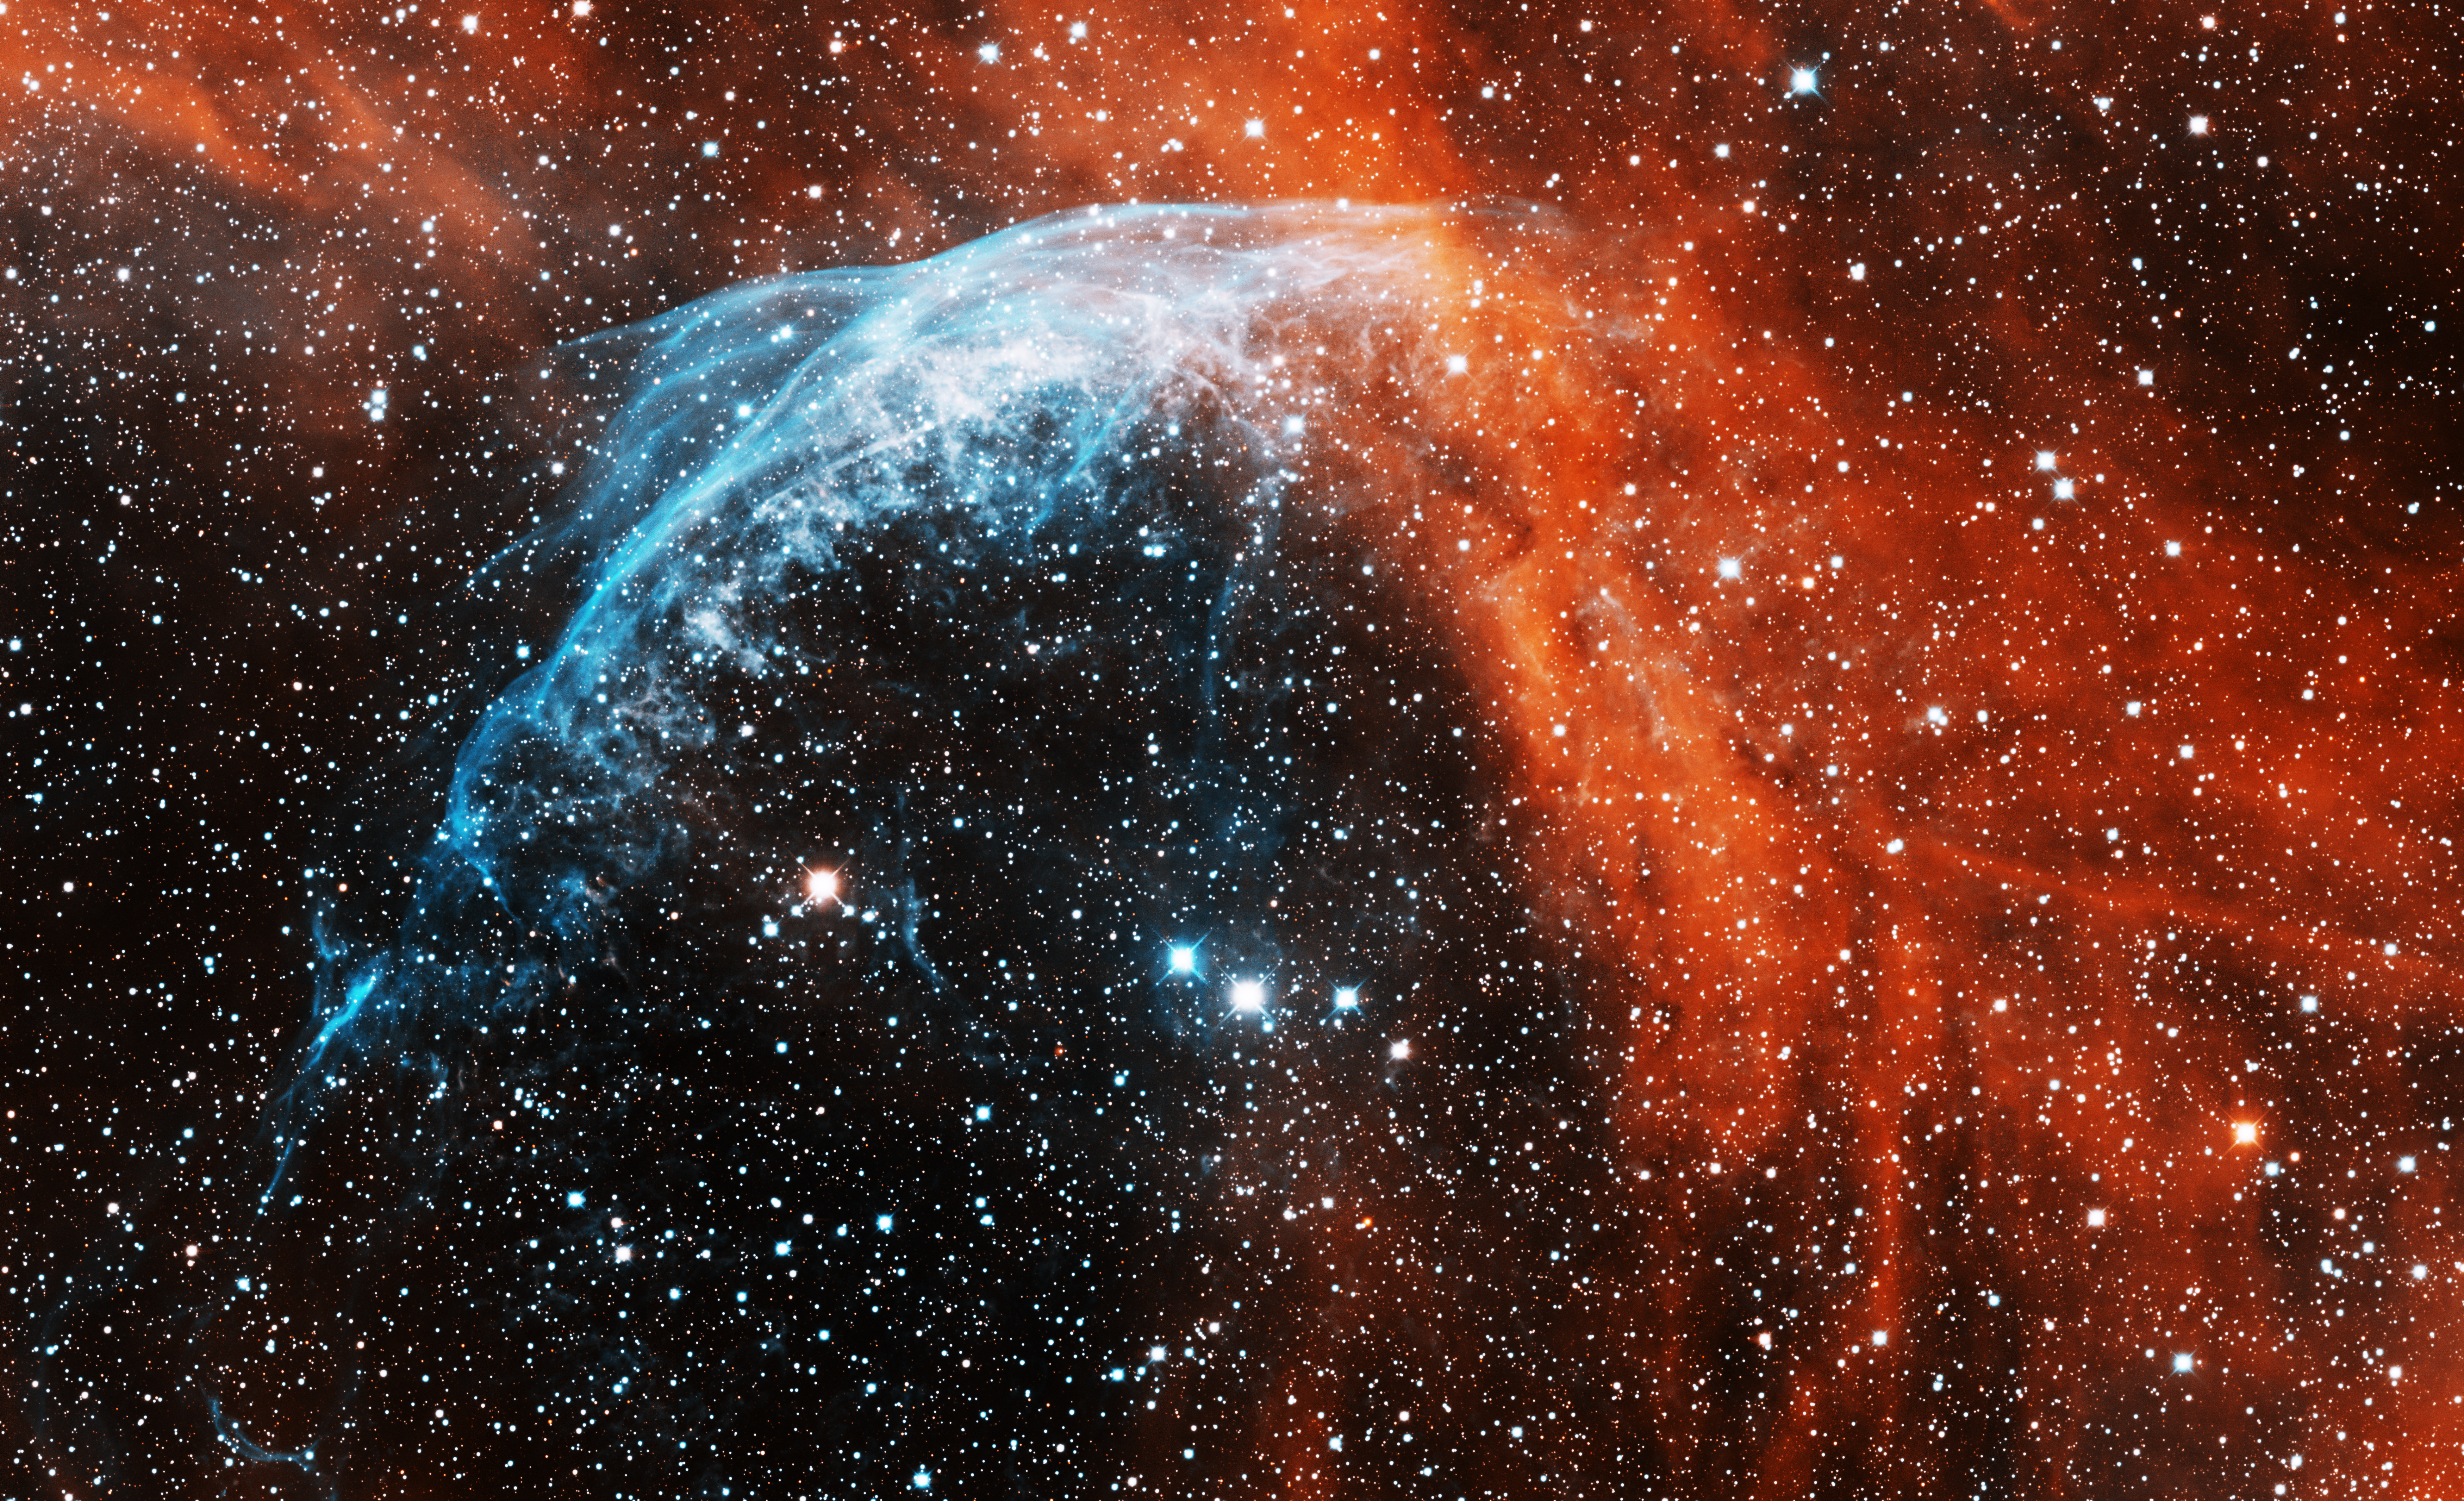

Wolf-Rayet star, WR 134

This image was obtained with the wide-field view of the Mosaic camera on the Mayall 4-meter telescope at Kitt Peak National Observatory. WR 134 is the brightest star below the center of the image. It is a Wolf-Rayet star, which is a very hot, massive star that is blowing off its outer layers. The layers are blown off at very high speeds. Part of these layers can be seen as the blue arc in the upper-left part of the image. The arc was created when the outer layer collided with the ambient nebula surrounding the star. The image was generated with observations in Hydrogen alpha (red) and Sulphur [SII] (blue) filters. In this image, North is left, East is down.

Credit: T.A. Rector (University of Alaska Anchorage) and H. Schweiker (WIYN and NOIRLab/NSF/AURA)